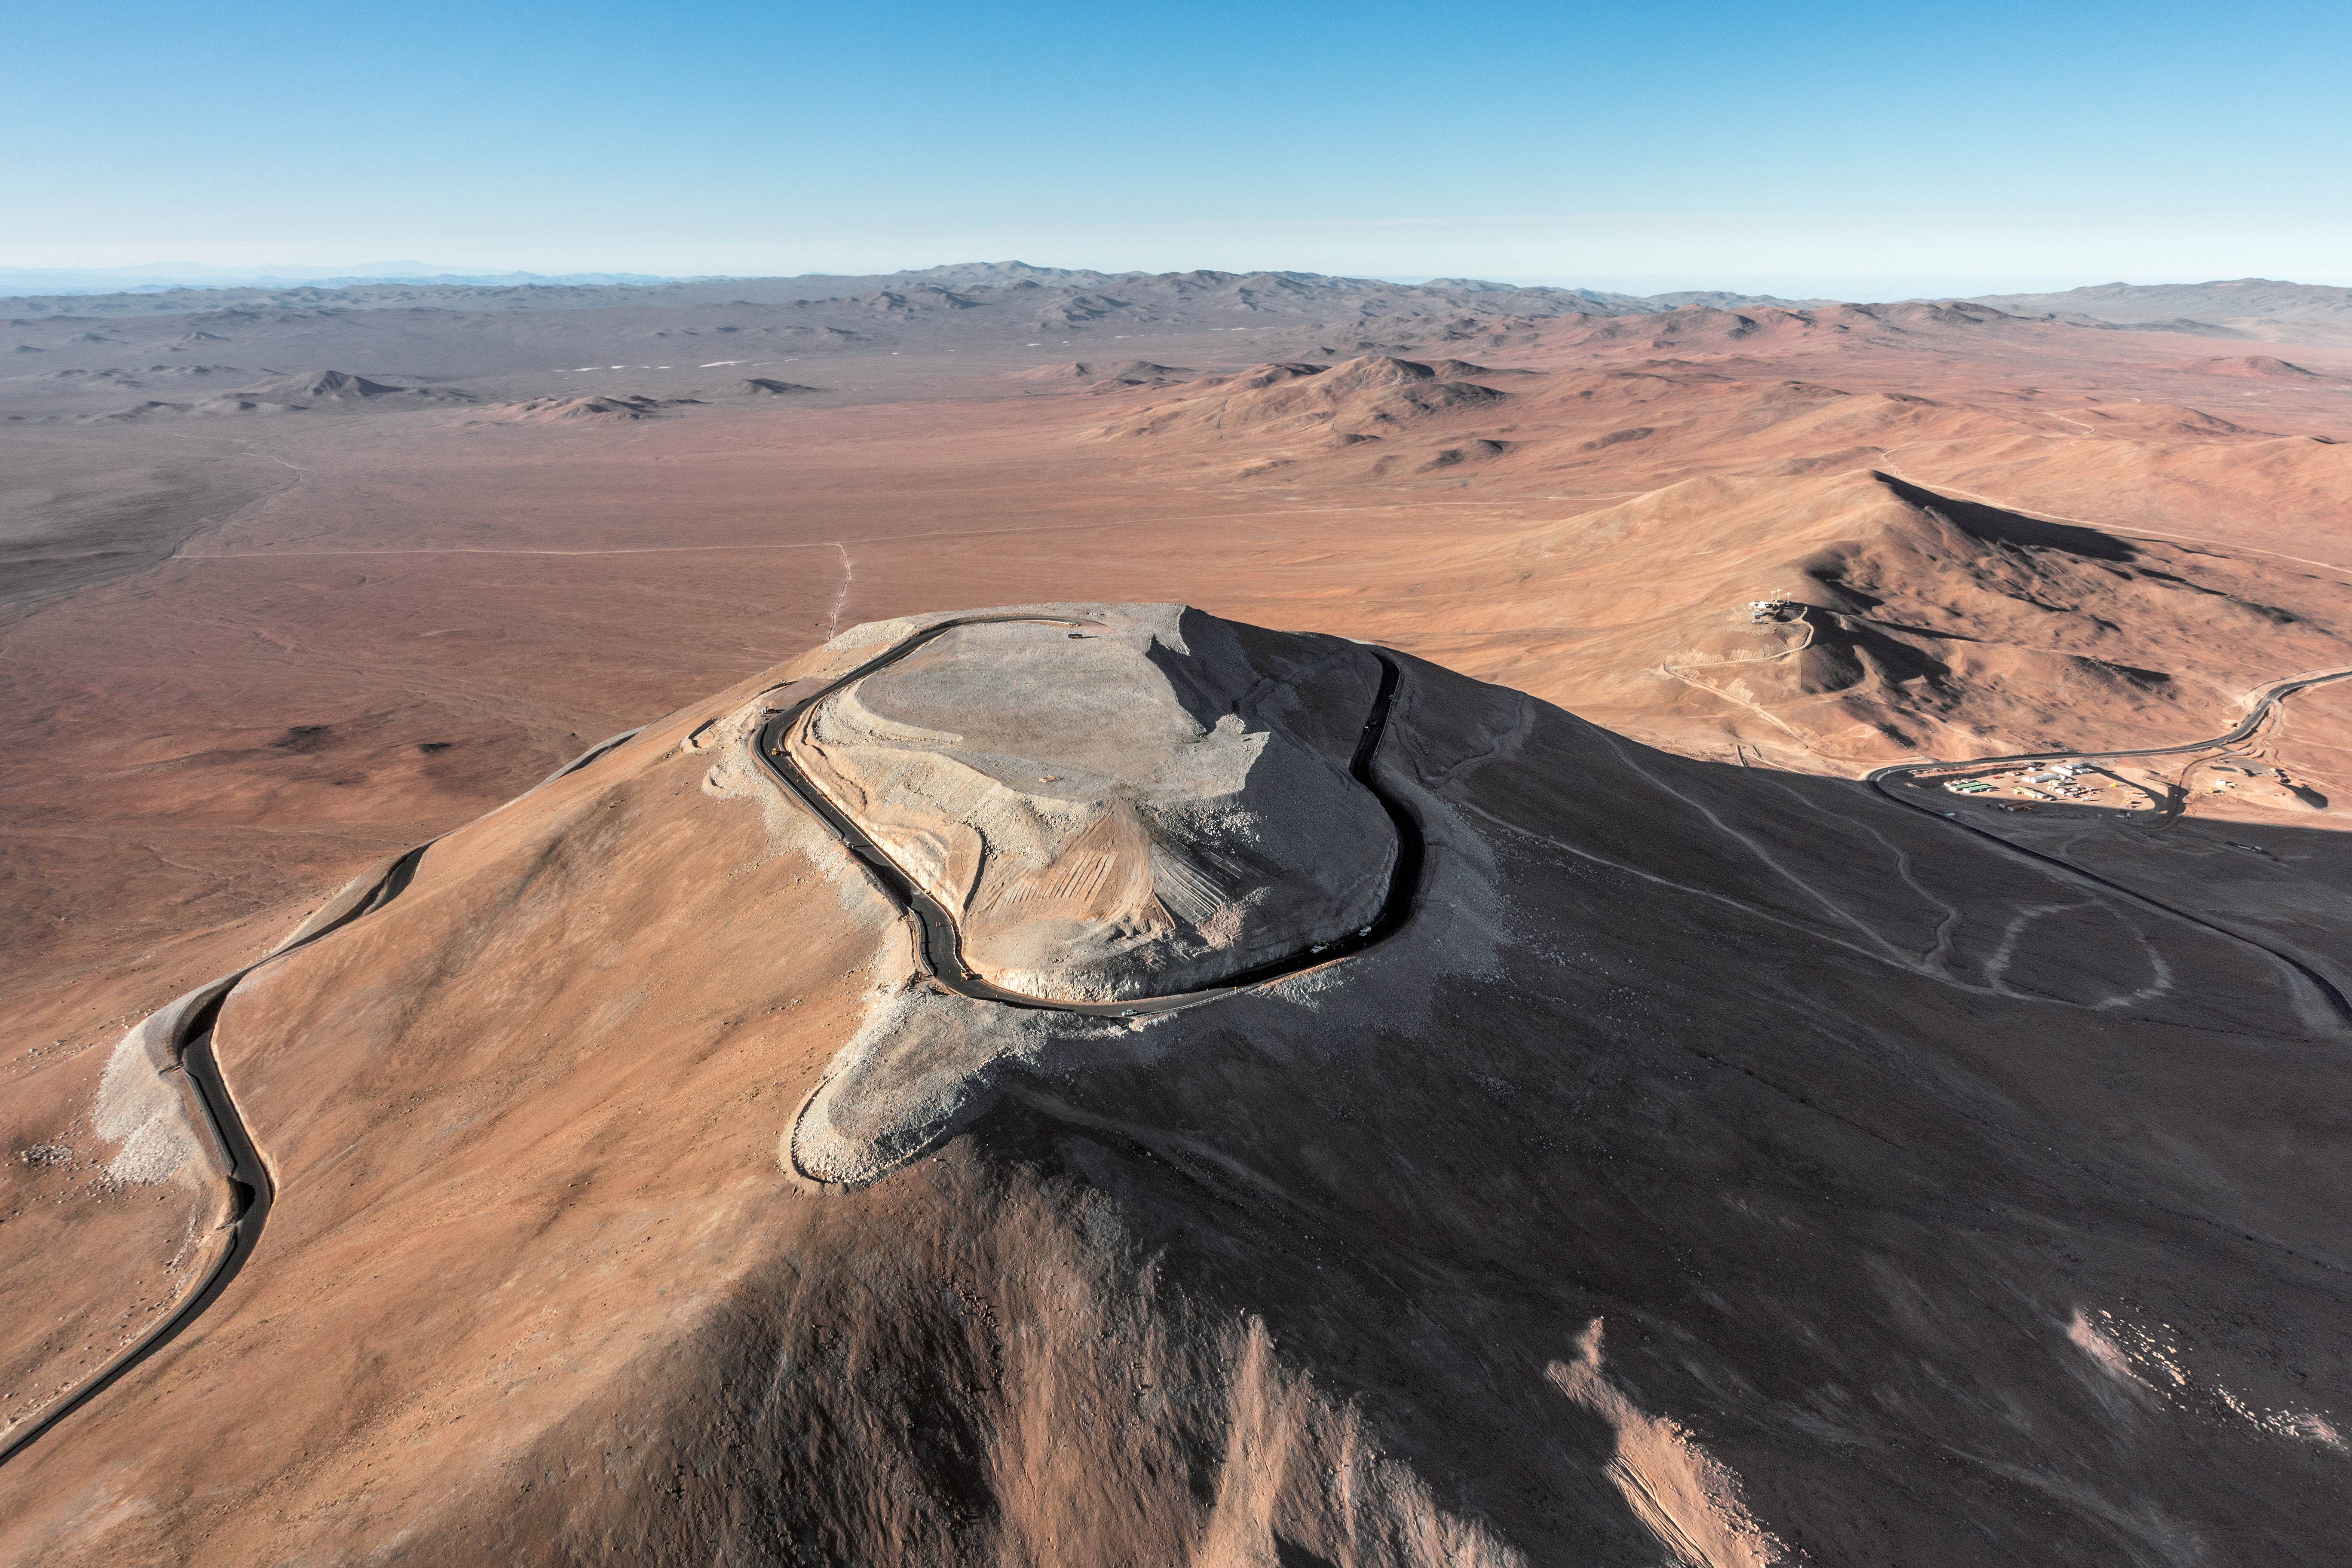

Cerro Armazones

The flattened mountaintop of Cerro Armazones is seen from the air. The peak will host ESO's 39-metre Extremely Large Telescope (ELT), the world's biggest eye on the sky.

Credit: ESO/G. Hüdepohl (atacamaphoto.com)